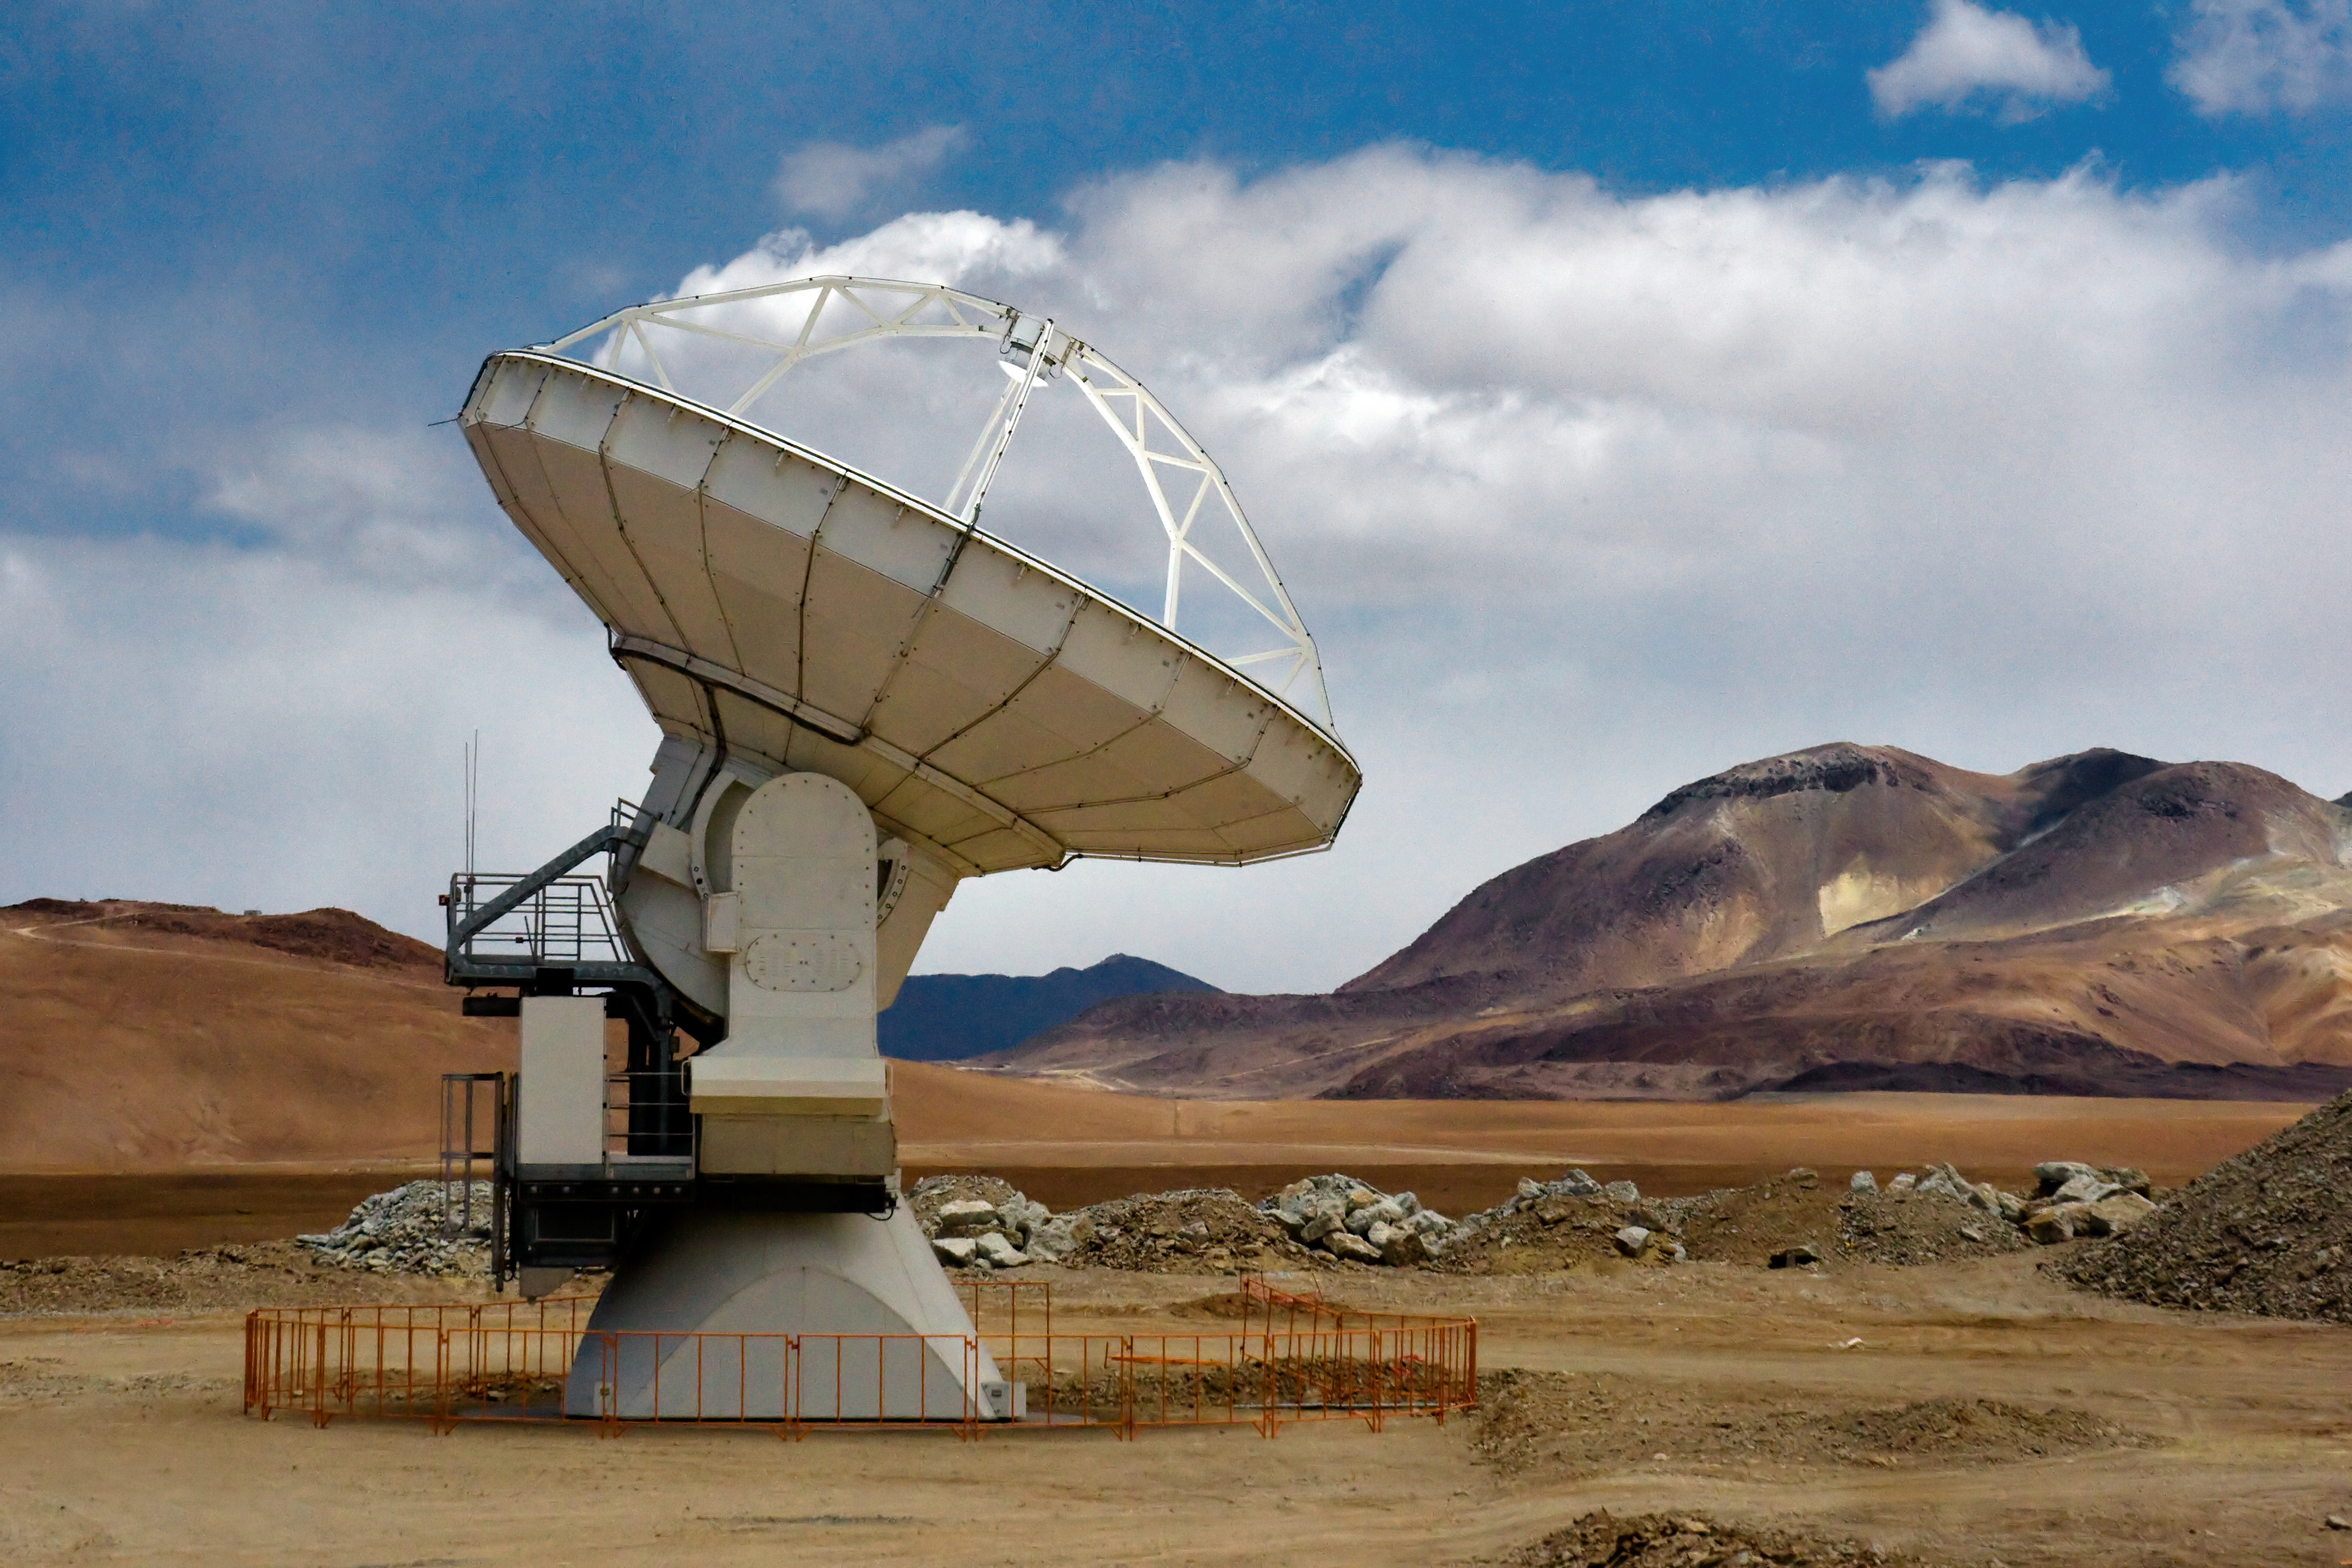

An ALMA antenna on Chajnantor

One of the Atacama Large Millimeter/submillimeter Array (ALMA) antennas thrusts to the sky on the Chajnantor plain of the Chilean Andes, 5000 m above sea level. ALMA is the largest ground-based astronomy project in existence, and will be comprised of a giant array of 12-m submillimetre quality antennas, with baselines of several kilometres. An additional, compact array of 7-m and 12-m antennas will complement the main array. Construction of ALMA started in 2003 and will be completed in 2012. The ALMA project is an international collaboration between Europe, East Asia and North America in cooperation with the Republic of Chile.

Credit: Iztok Bončina/ALMA (ESO/NAOJ/NRAO)